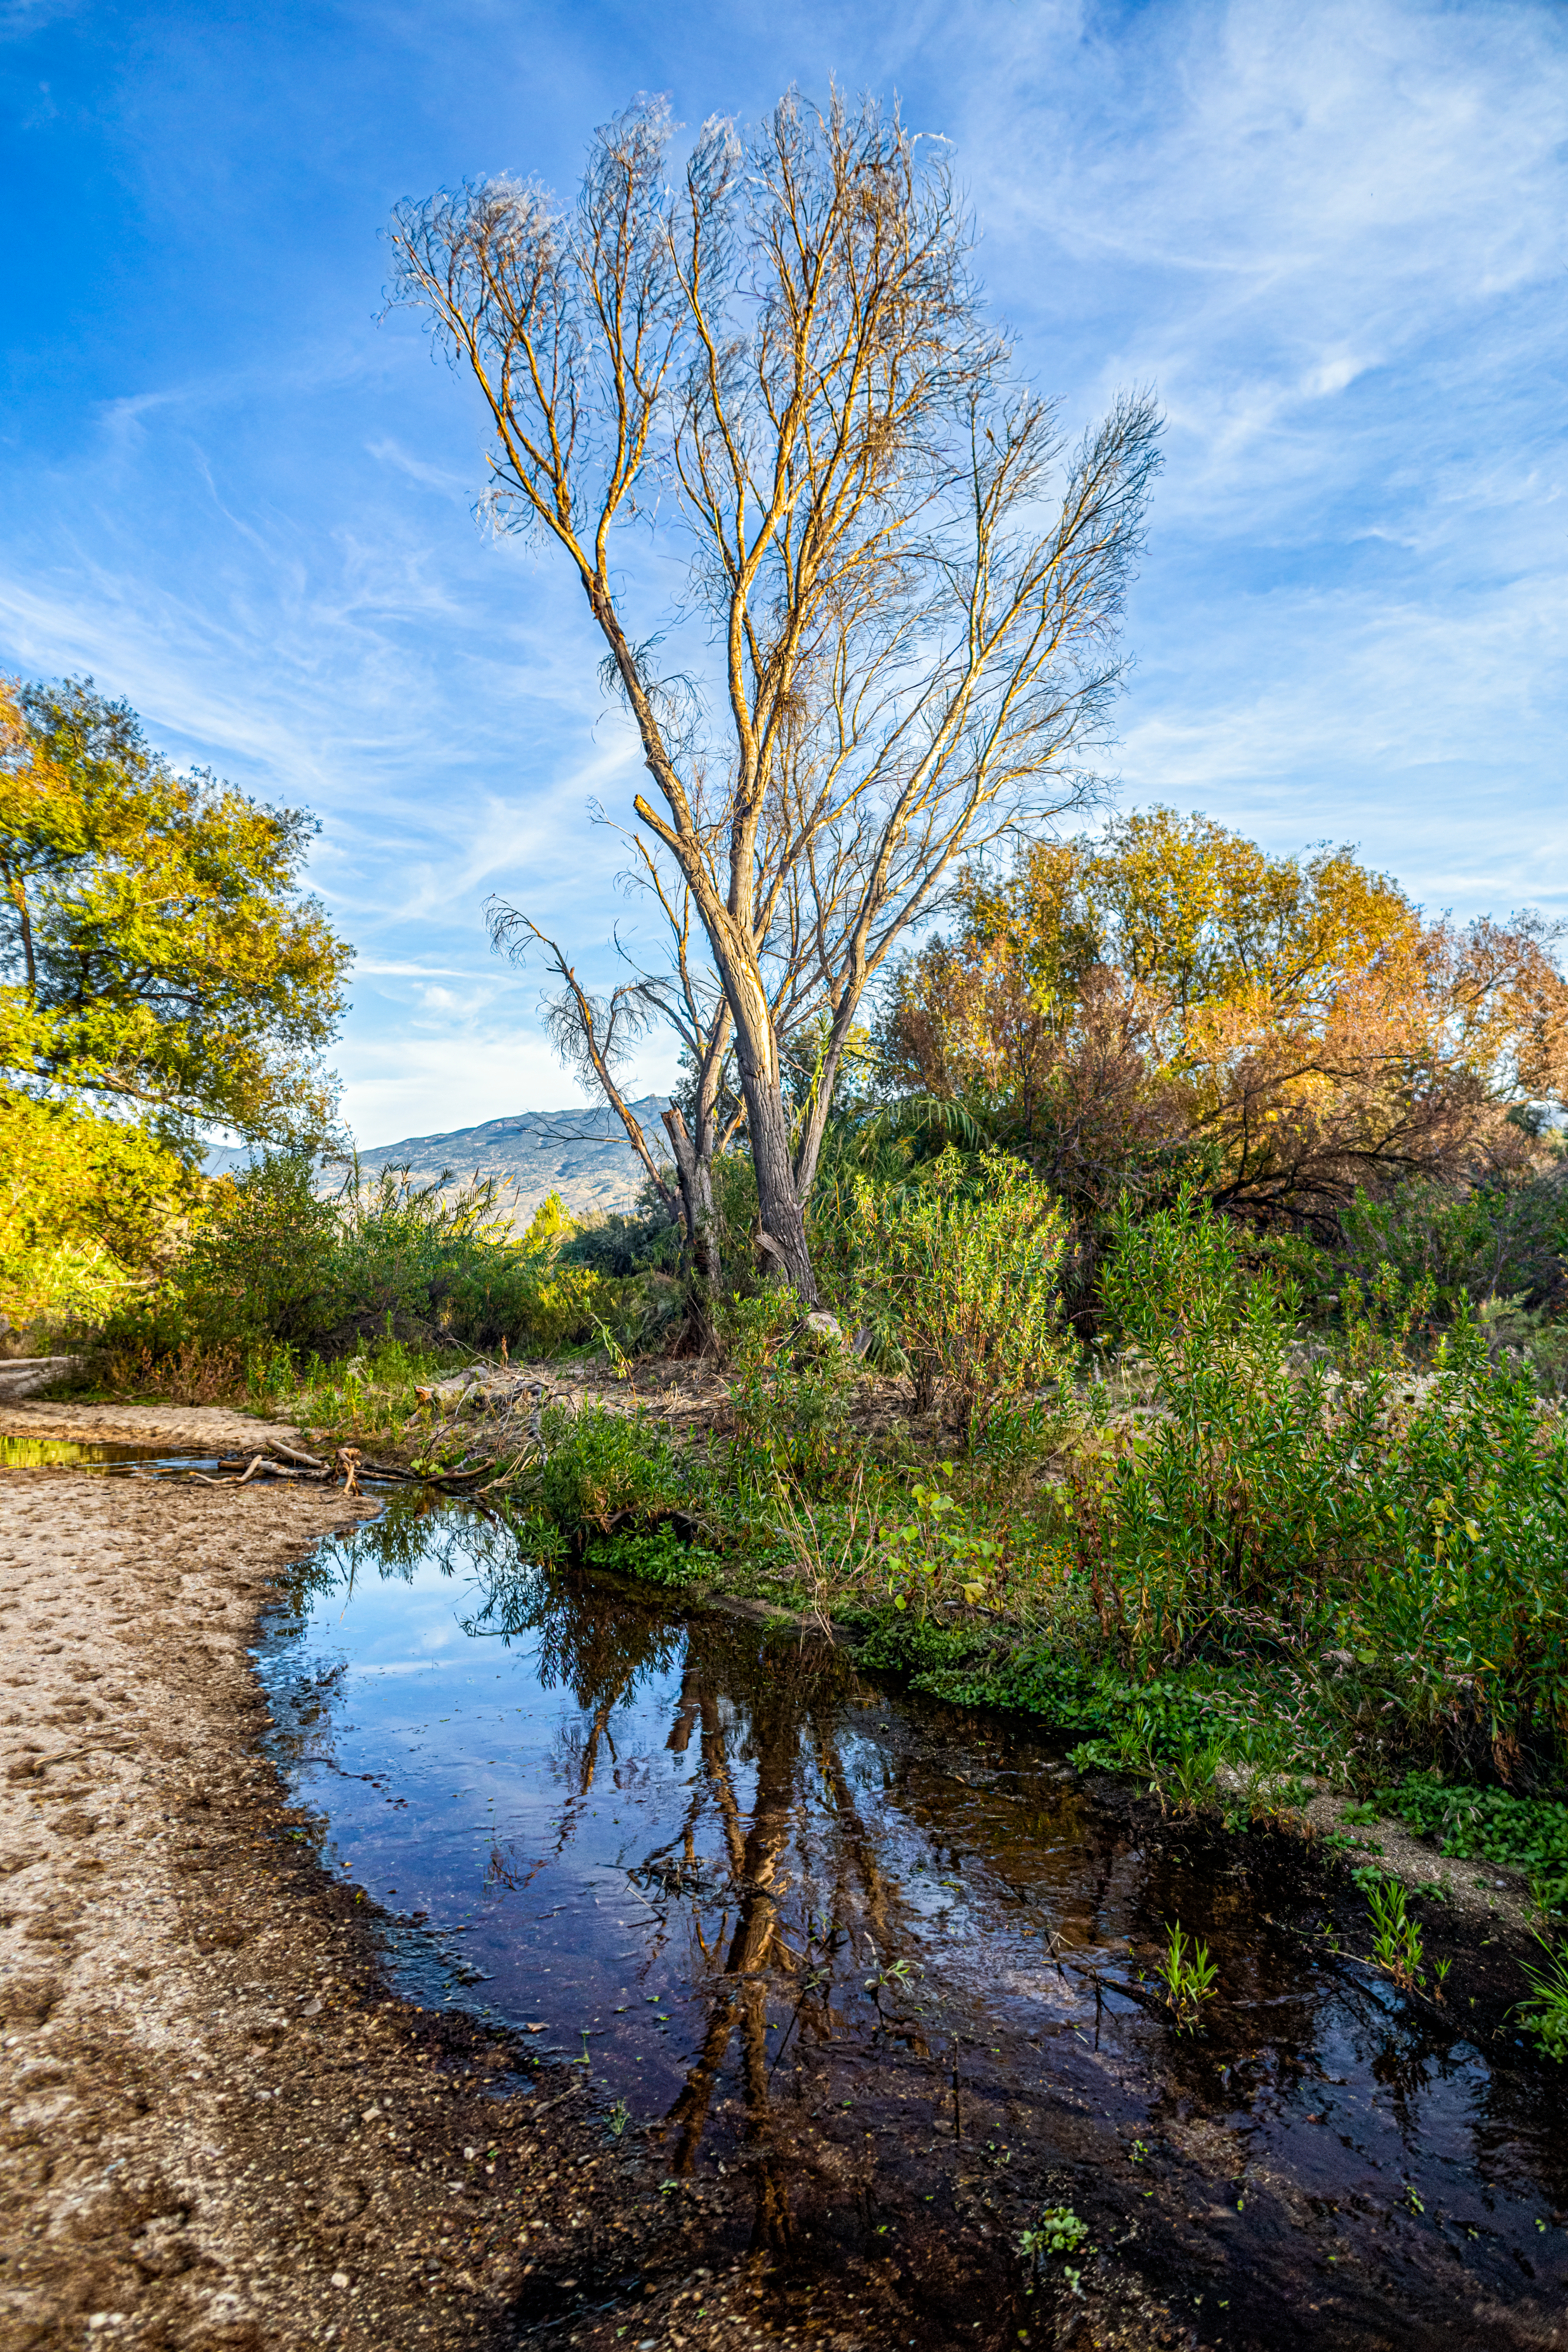

Tucson Desert

The Tucson Desert landscape in Arizona.

Credit: NOIRLab/NSF/AURA/P. Horálek